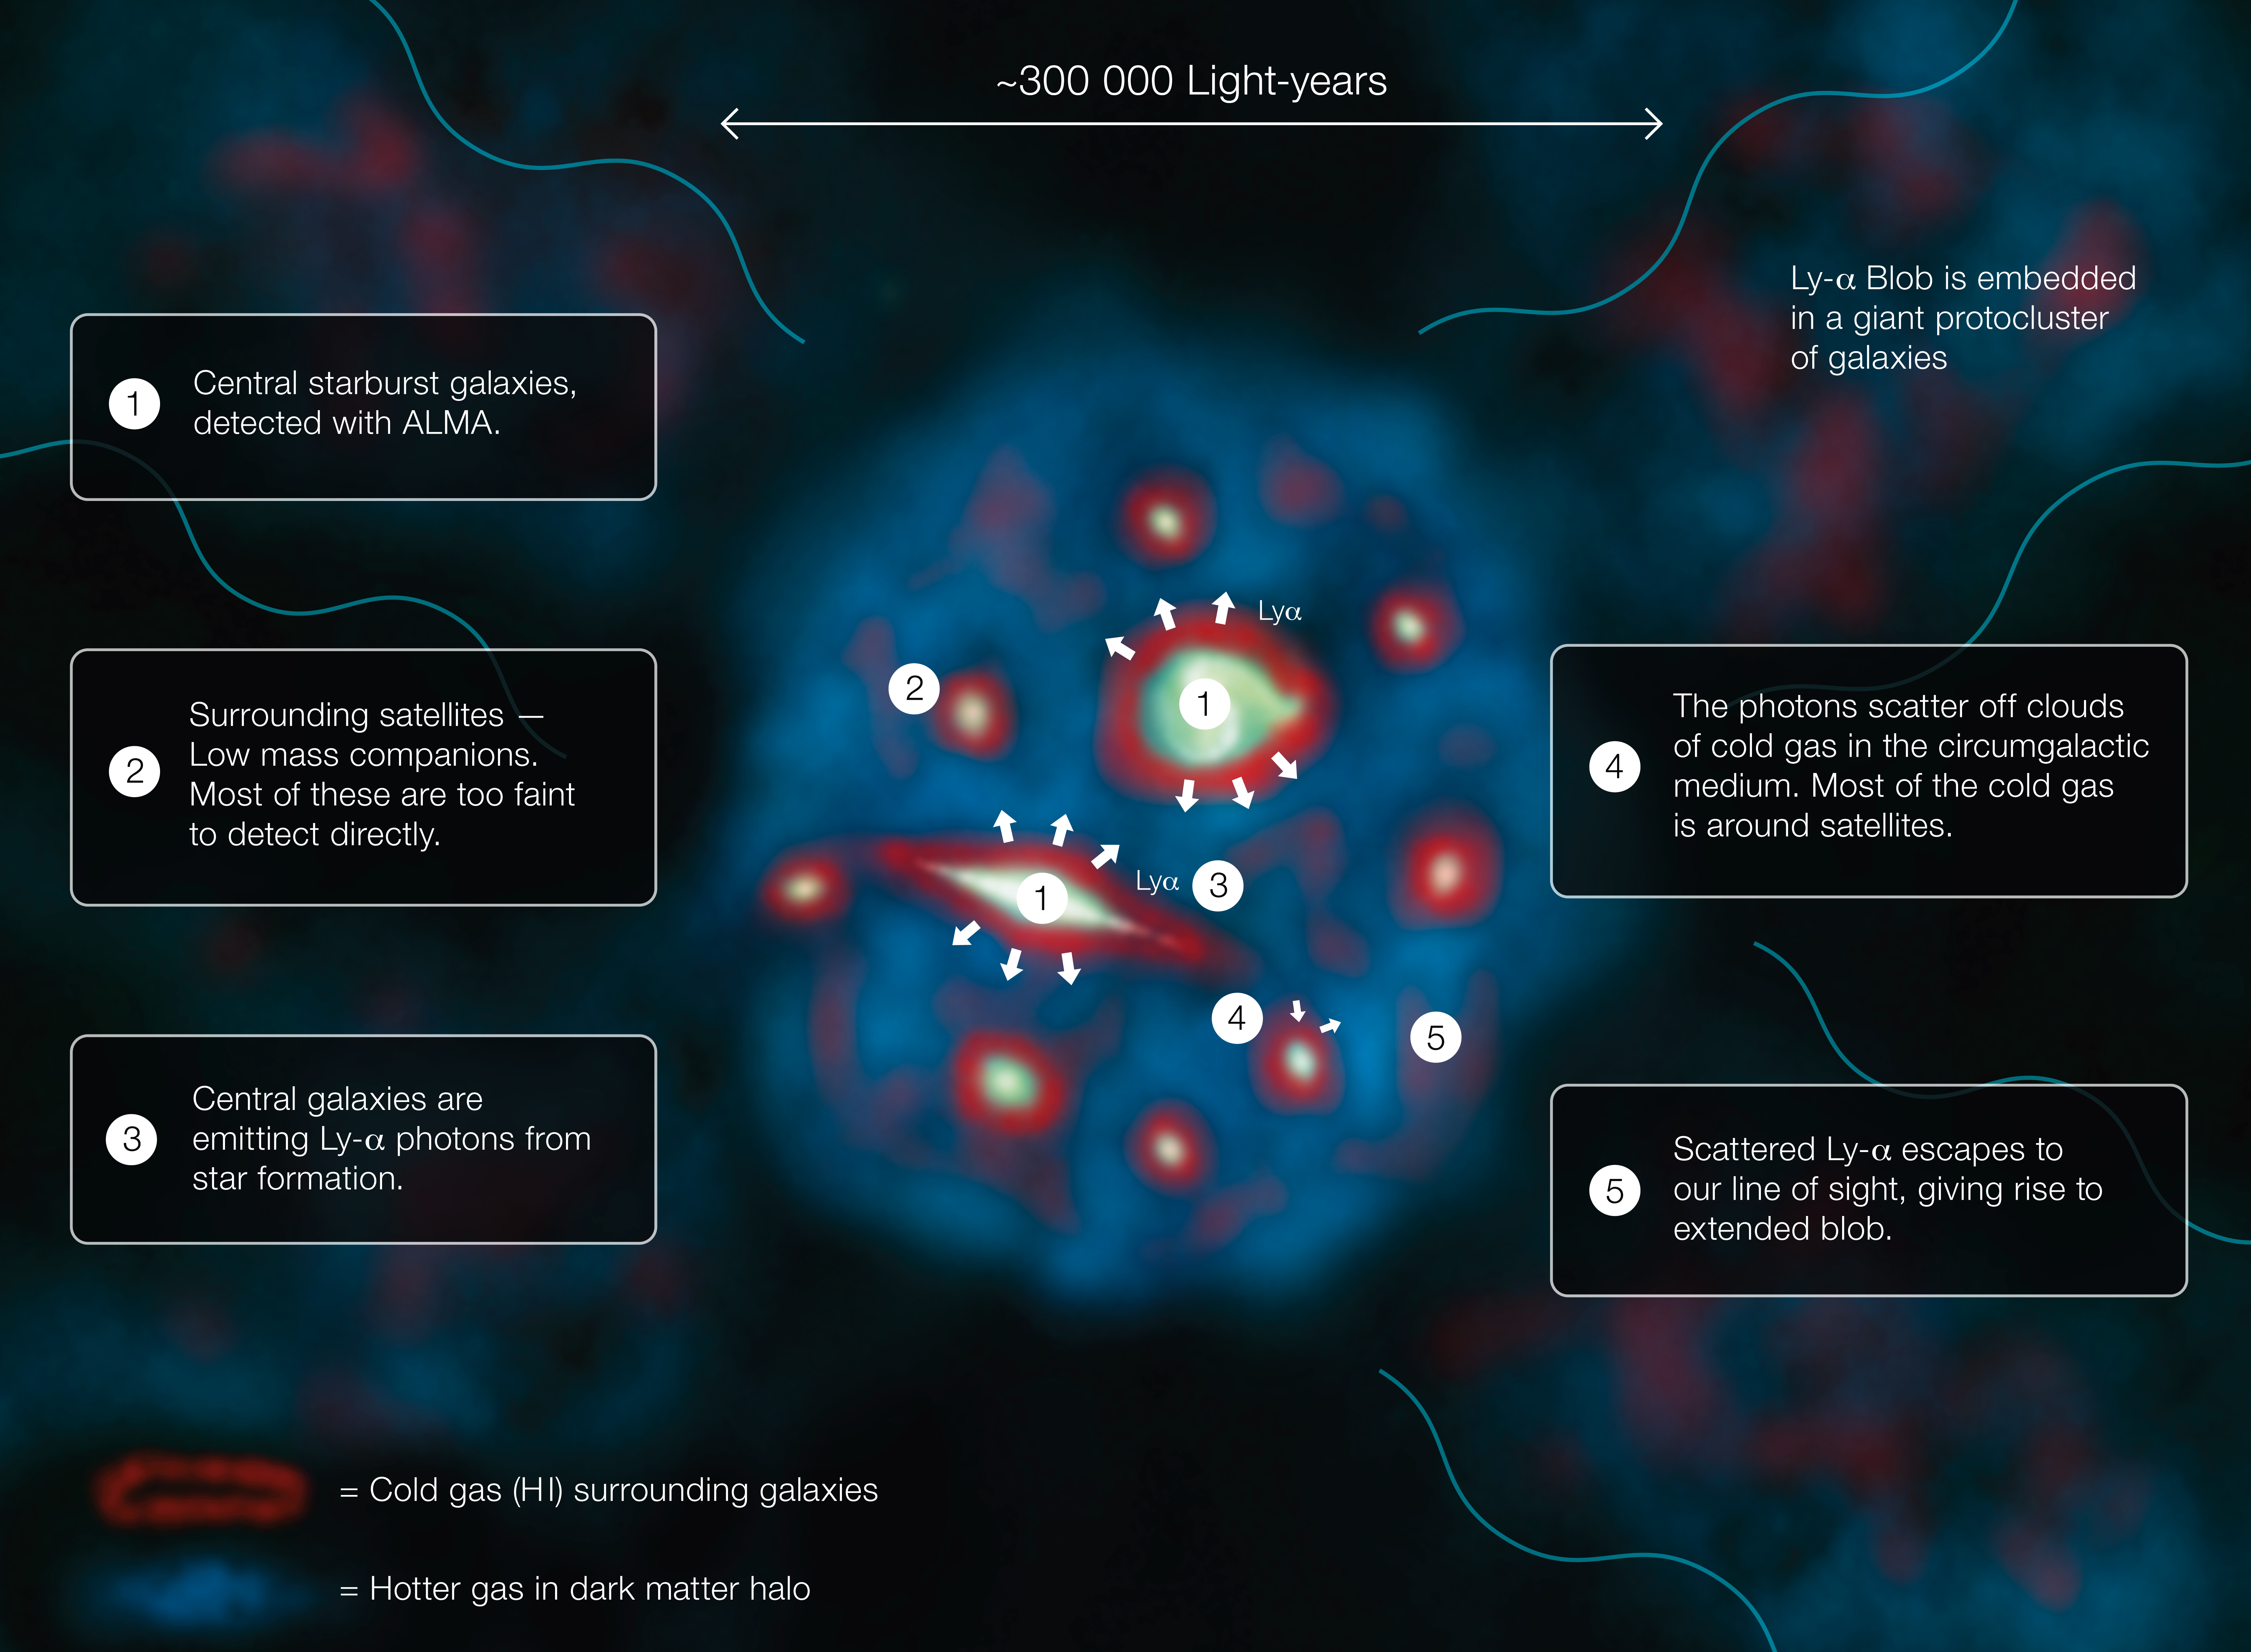

Infographic explaining how a Lyman-alpha Blob functions

This diagram explains how a Lyman-alpha Blob, one of the largest and brightest objects in the Universe, shines.

Credit: ESO/J. Geach